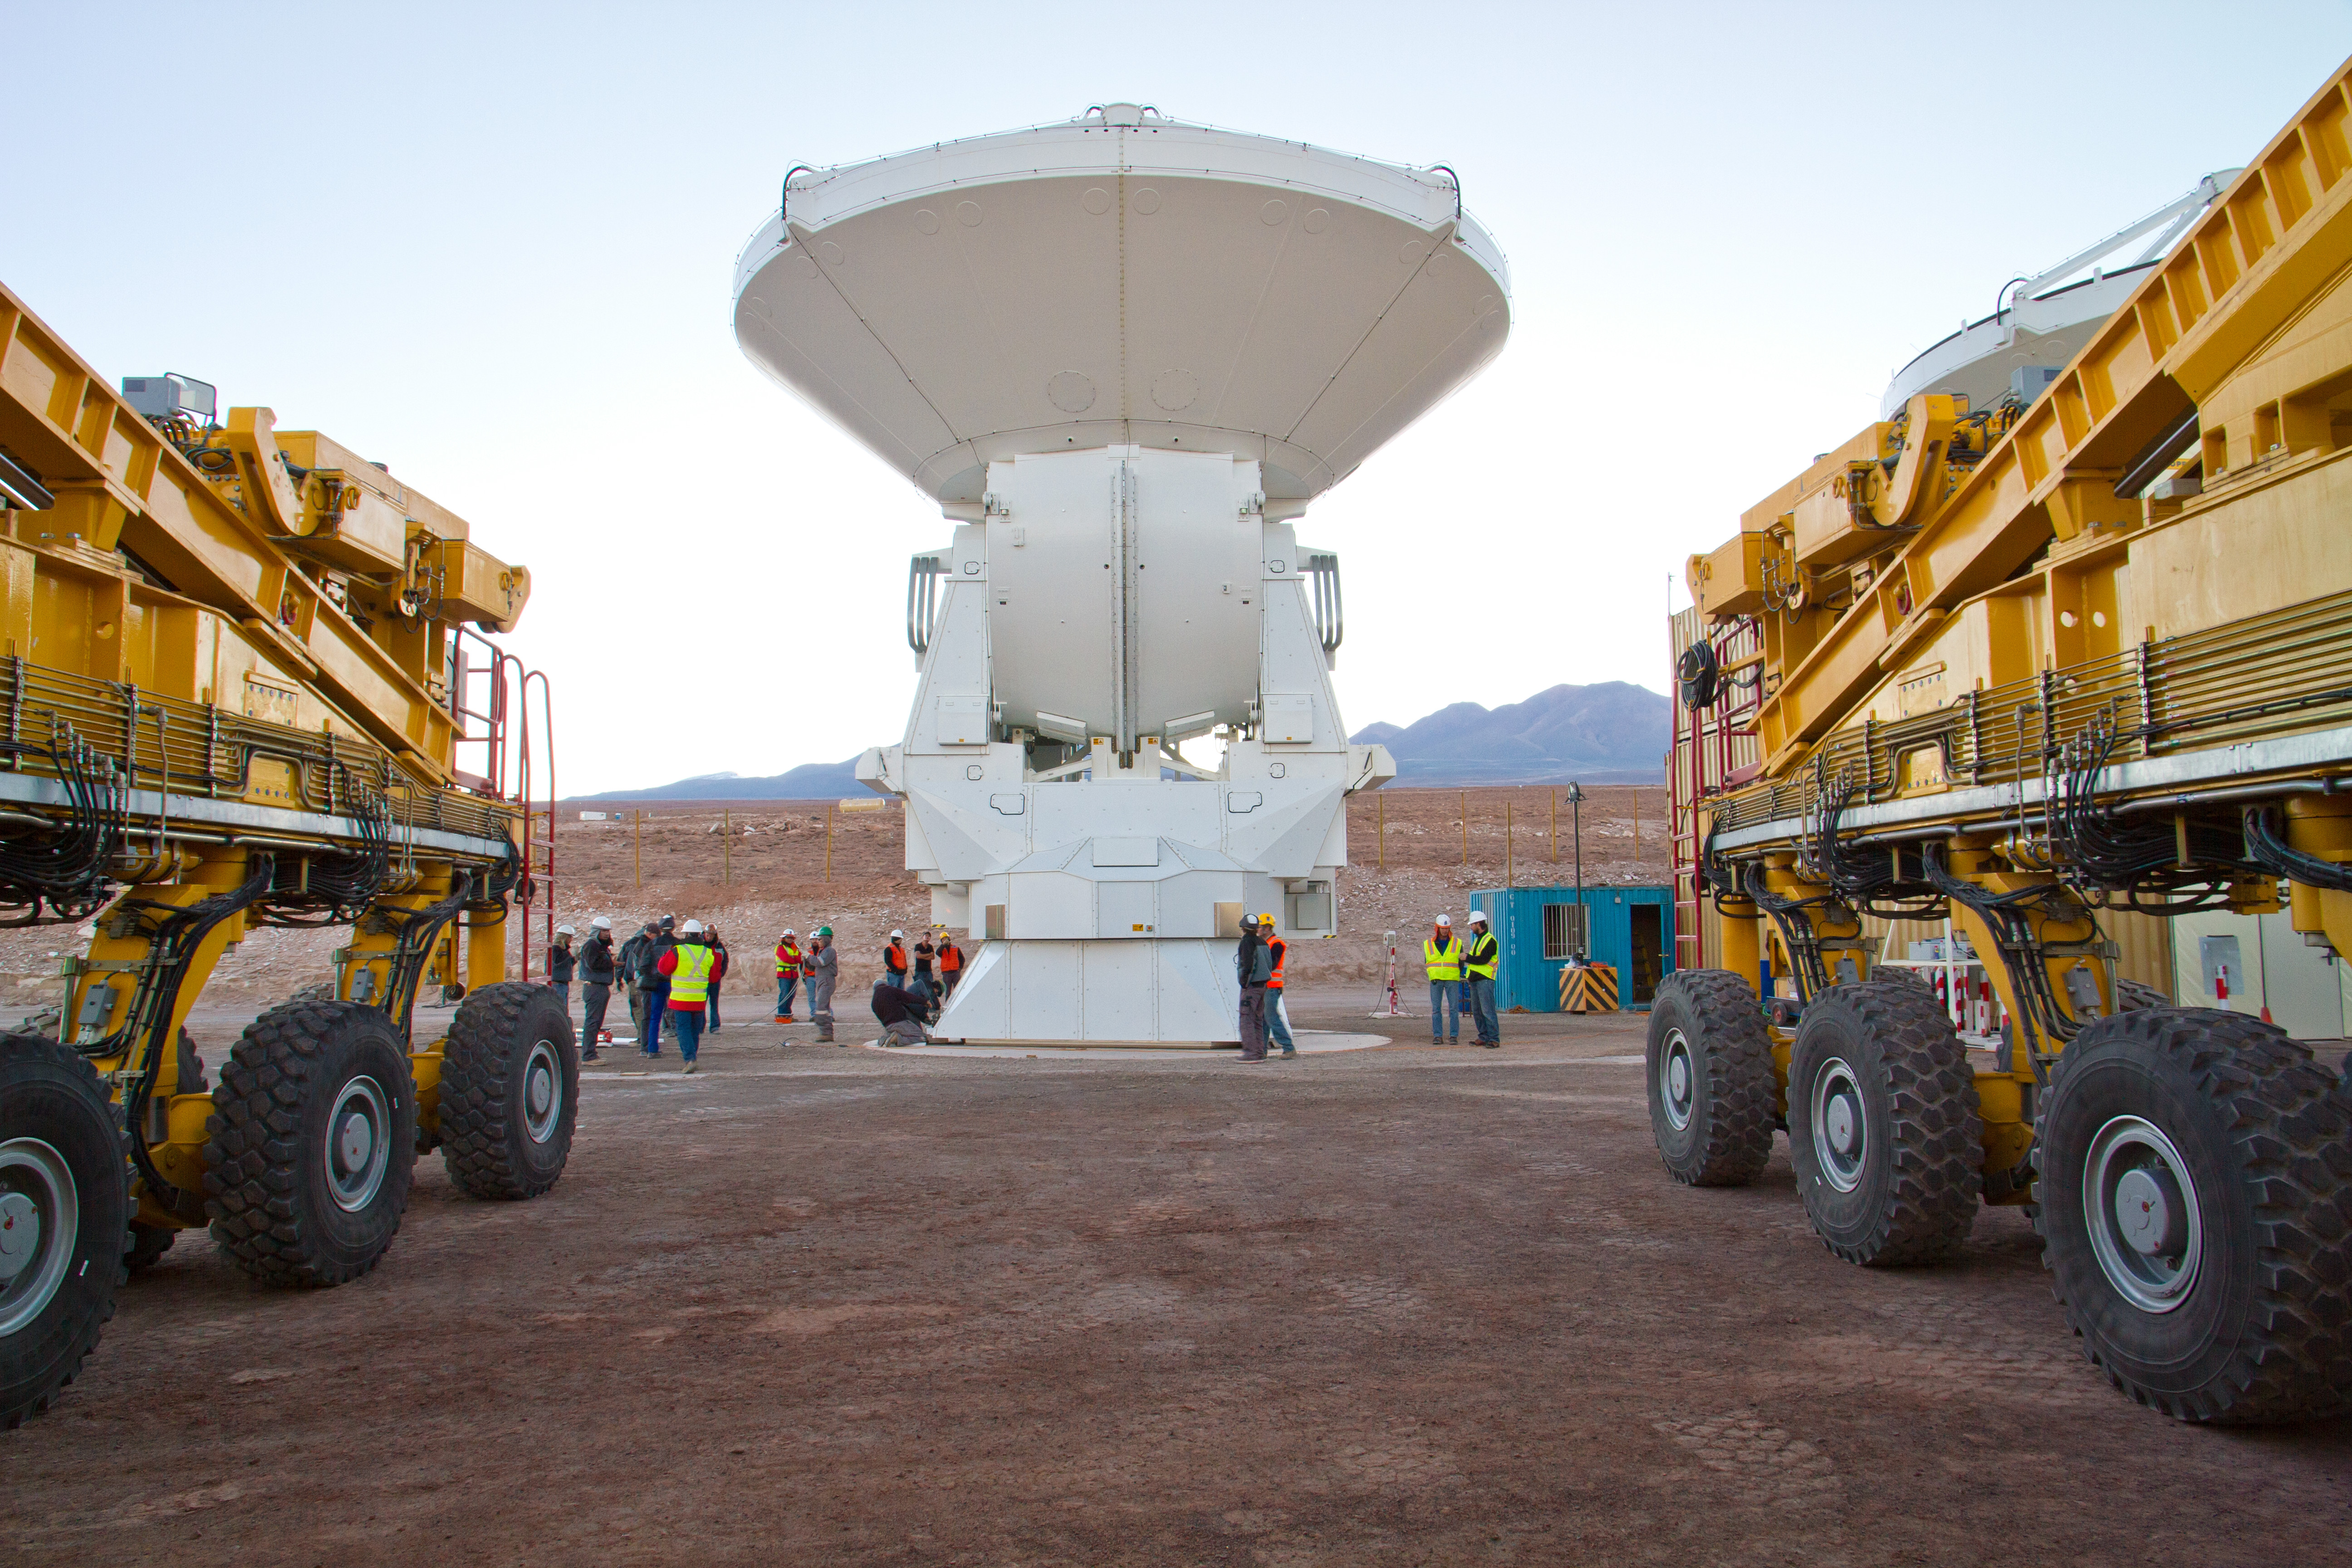

First European ALMA antenna handed over to Joint ALMA Observator

The first European antenna for ALMA is moved the short to the Operations Support Facility on one of the giant yellow ALMA transporter vehicles.

Credit: S. Rossi (ESO)